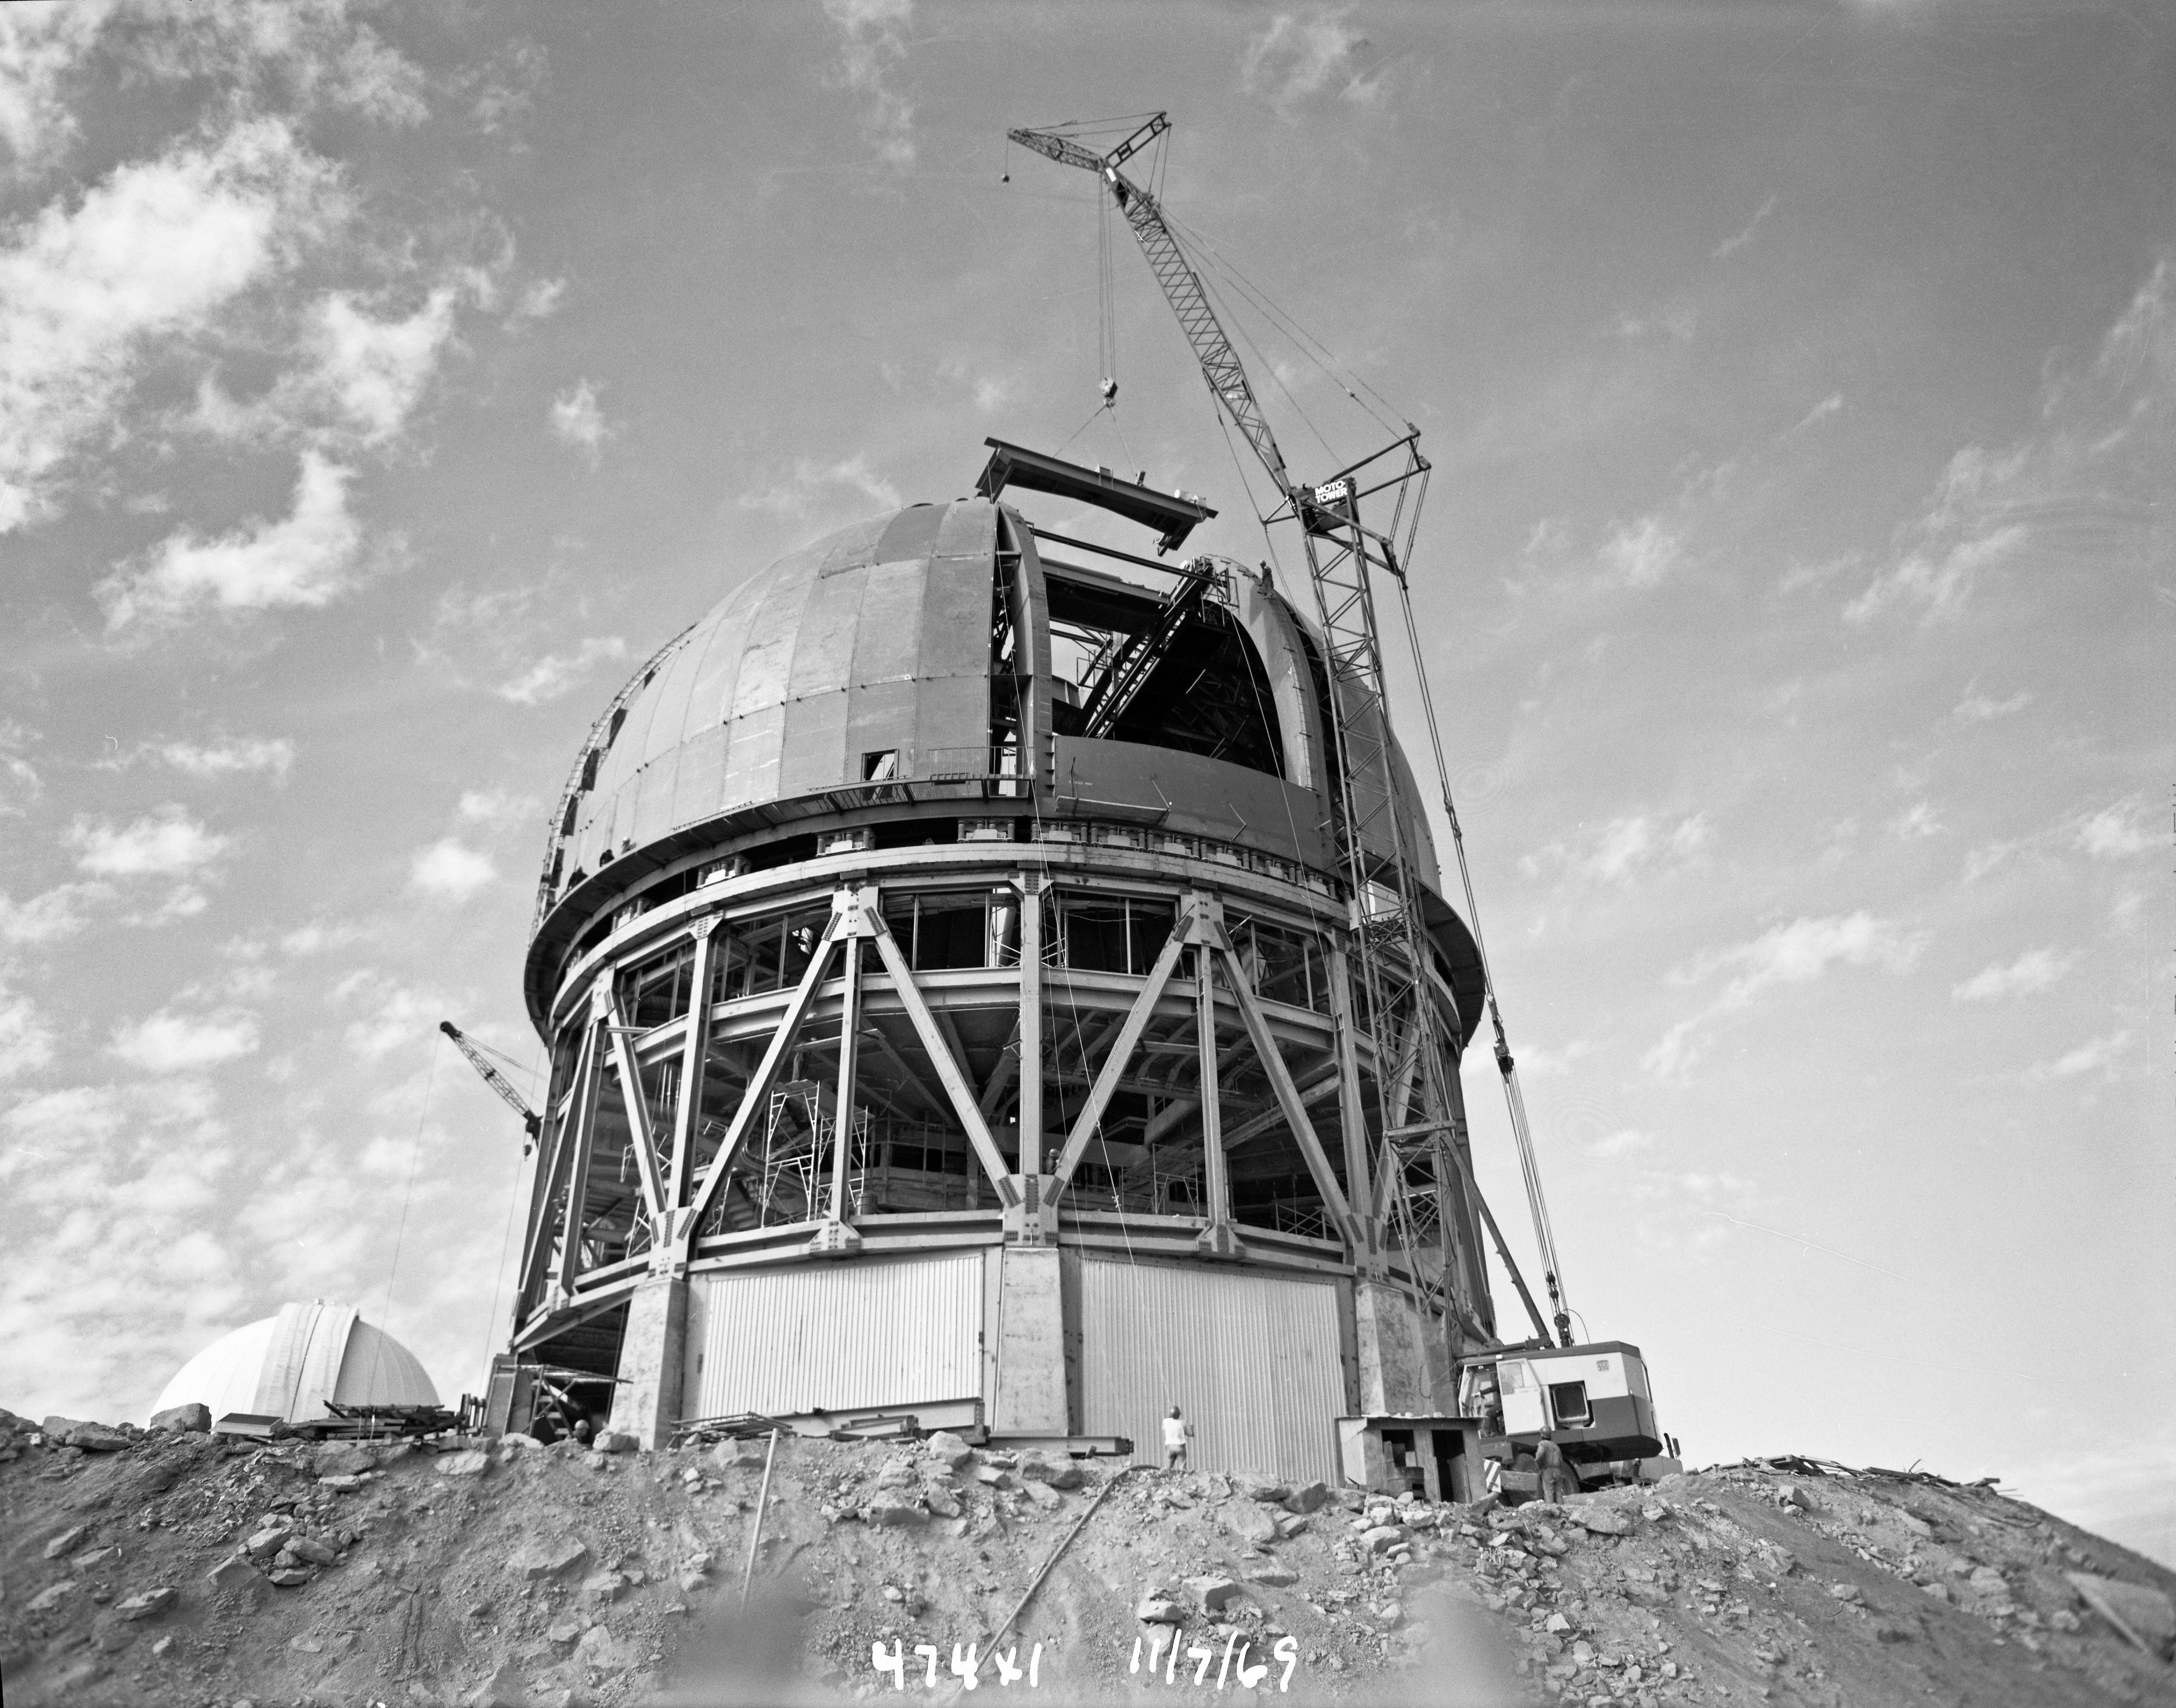

Víctor M. Blanco 4-meter Telescope under construction

Víctor M. Blanco 4-meter Telescope building progress, 24 November 1969.

Credit: CTIO/NOIRLab/NSF/AURA